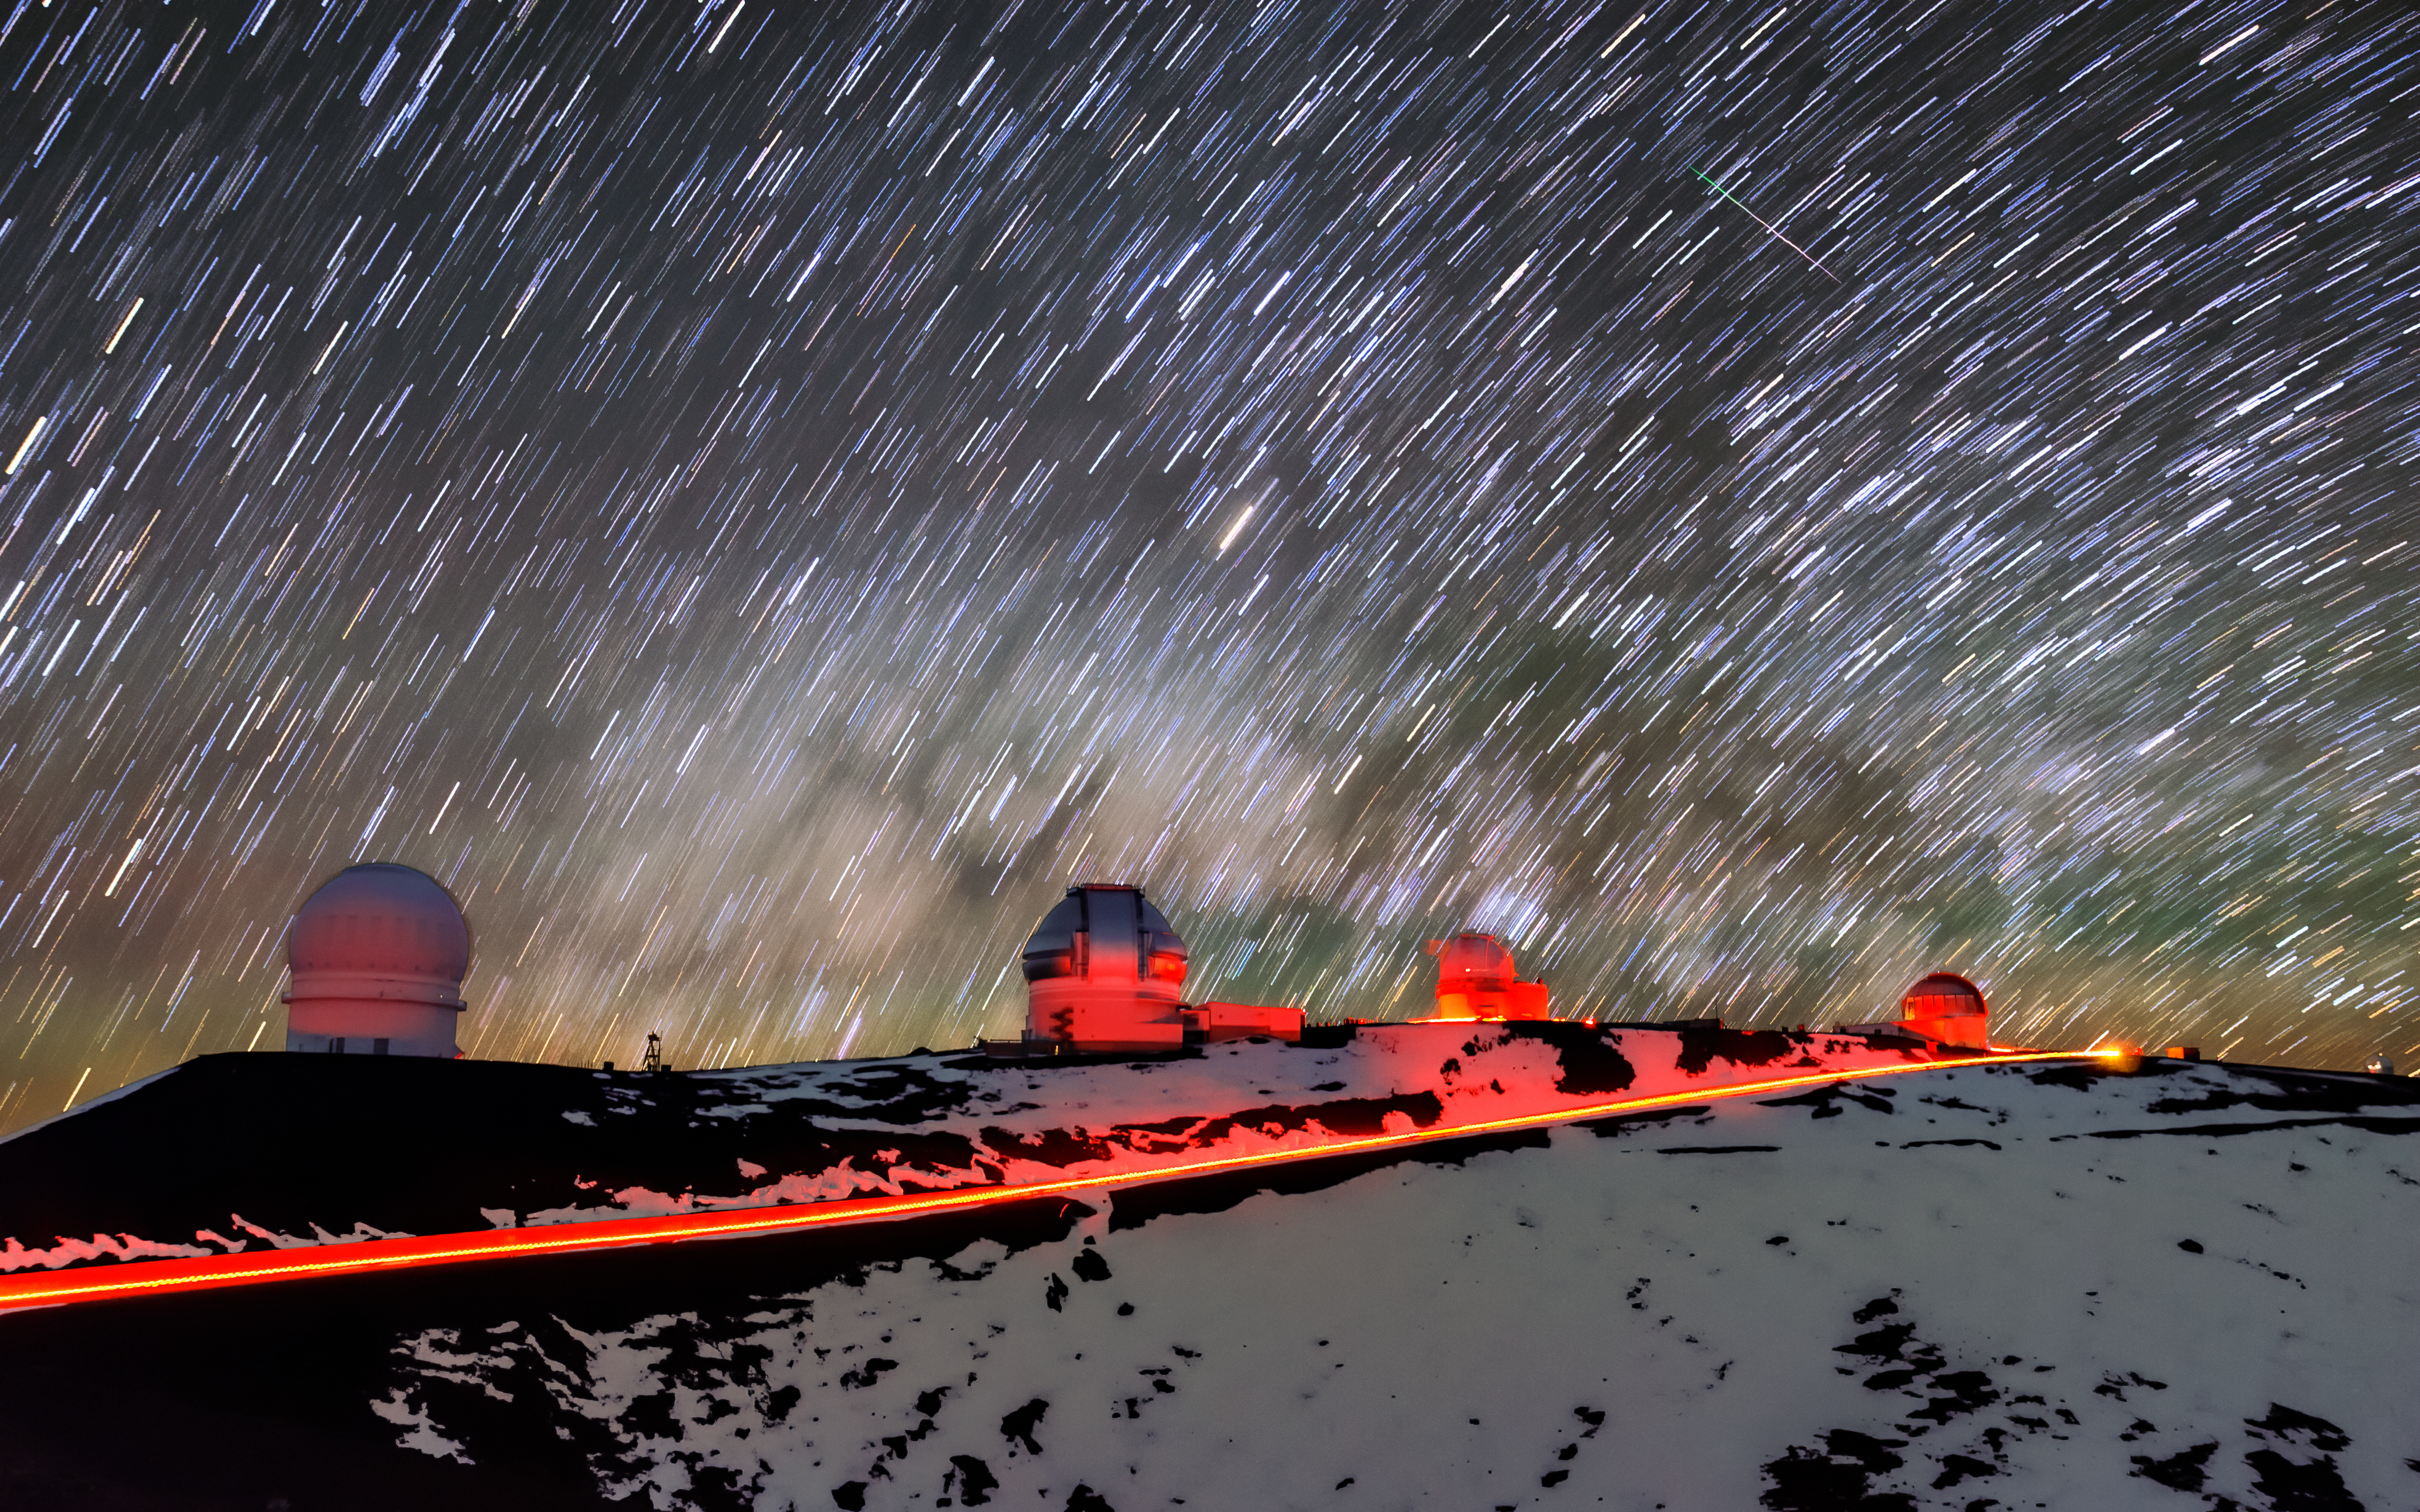

Lighting the Way

It’s a snowy evening near the summit of Maunakea, Hawai‘i. One would expect traversing a dark, snowy mountaintop to be frightening, but the photographer here reveals a different perspective. With the clever use of a long exposure, the summit is vividly illuminated by a wide array of light, showing several telescopes. Gemini North, half of the International Gemini Observatory, operated by NSF NOIRLab, is situated at the center of the image. Long exposure times captures light streaks of passing vehicles, like the backlights of a car tracing the road leading to the summit, and the effect of Earth’s rotation, revealed by the stars sweeping in a circular motion around the celestial poles. With enough luck, it might even be possible to catch a meteor — like the one in the upper right quadrant of this image.

Credit: International Gemini Observatory/NOIRLab/NSF/AURA/J. Chu